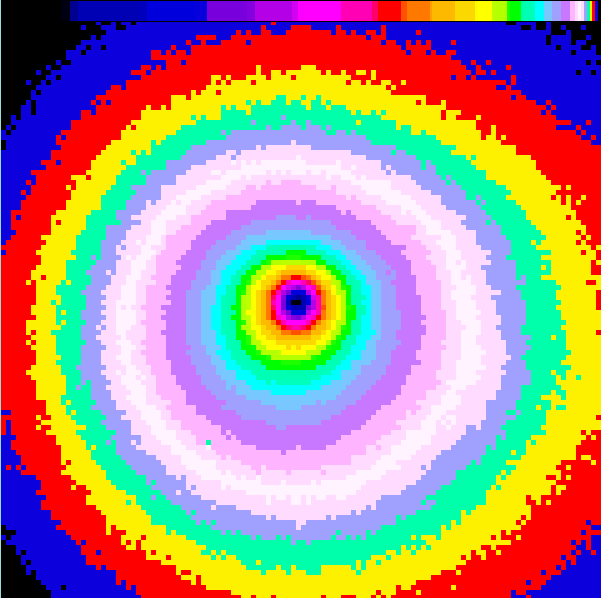

The innermost coma of comet Hyakutake

The image is a false-colour image reproduction from a short-exposure CCD frame, obtained with the Danish 1.54-metre telescope and the DFOSC instrument with a 2052 x 2052 pix Loral/Lesser CCD. They show the innermost coma of Comet Hyakutake and the pronounced asymmetry of the dust distribution around the nucleus. This photo is a close-up of the innermost coma. The field measures about 45 x 45 arcsec (27,500 x 27,500 kilometres projected) and although the isophotes appear more round than on the other photo, their asymmetry is also evident on this scale. This is particularly obvious at the edges of the field.

Credit: ESO